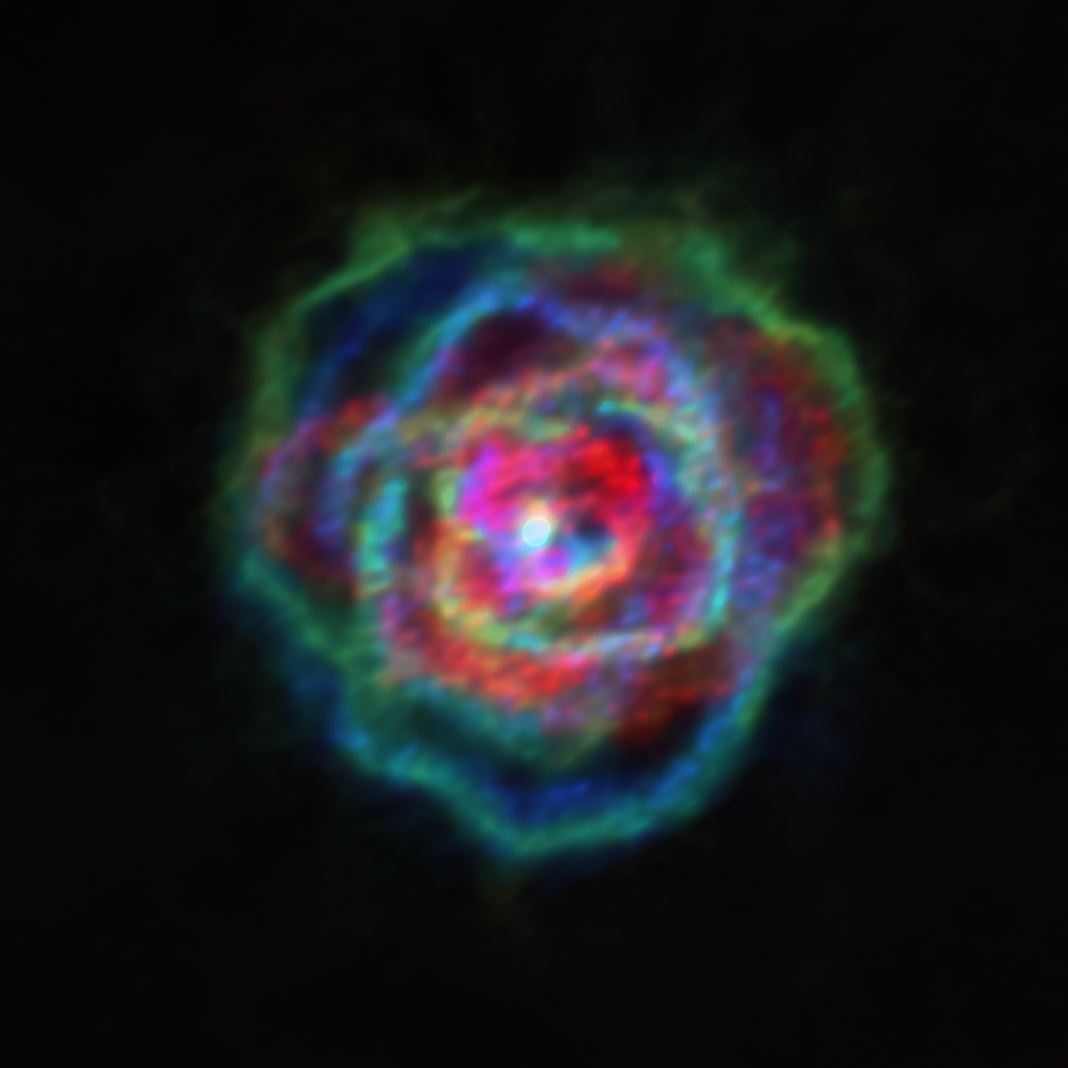

Flowers of stellar wind could be due to stellar companions

The ongoing large-scale ATOMIUM project is being conducted in collaboration with ALMA, the Atacama Large Millimeter/submillimeter Array, which is located in Chile and has ESO as a partner.The project set out to map the stellar winds blowing out from around a dozen red giant stars, an ambitious goal made possible thanks to ALMA’s spectacular resolution. These stellar winds — which are sometimes millions of times stronger than those of our Sun — were expected to be spherical, like the parent stars that they are blasted away from.

However, researchers did not observe spherical stellar winds, but something quite different. As seen in the above image — which shows winds around a star called R Aquilae — the team found that in all cases the stellar winds were not spherical, but had different shapes, including some resembling the delicate petals of a rose. The patterns seen in the stellar winds have a striking resemblance to those of planetary nebulae.

The research team, led by Leen Decin at KULeuven, Belgium, proposed that a process known as binary interaction is responsible for the shape of the stellar winds of red giant stars. As the name suggests, binary interaction involves two objects. The theory is that the stellar winds achieve their shape due to the influence of another star, or a giant planet. Stellar winds are the precursors to planetary nebulae, and the apparent similarity in their structures indicates that the physics that shapes stellar winds also shapes planetary nebulae, and hence that binary interaction is the key agent carving out the planetary nebulae morphologies.

Credit: ALMA (ESO/NAOJ/NRAO), Decin et al.